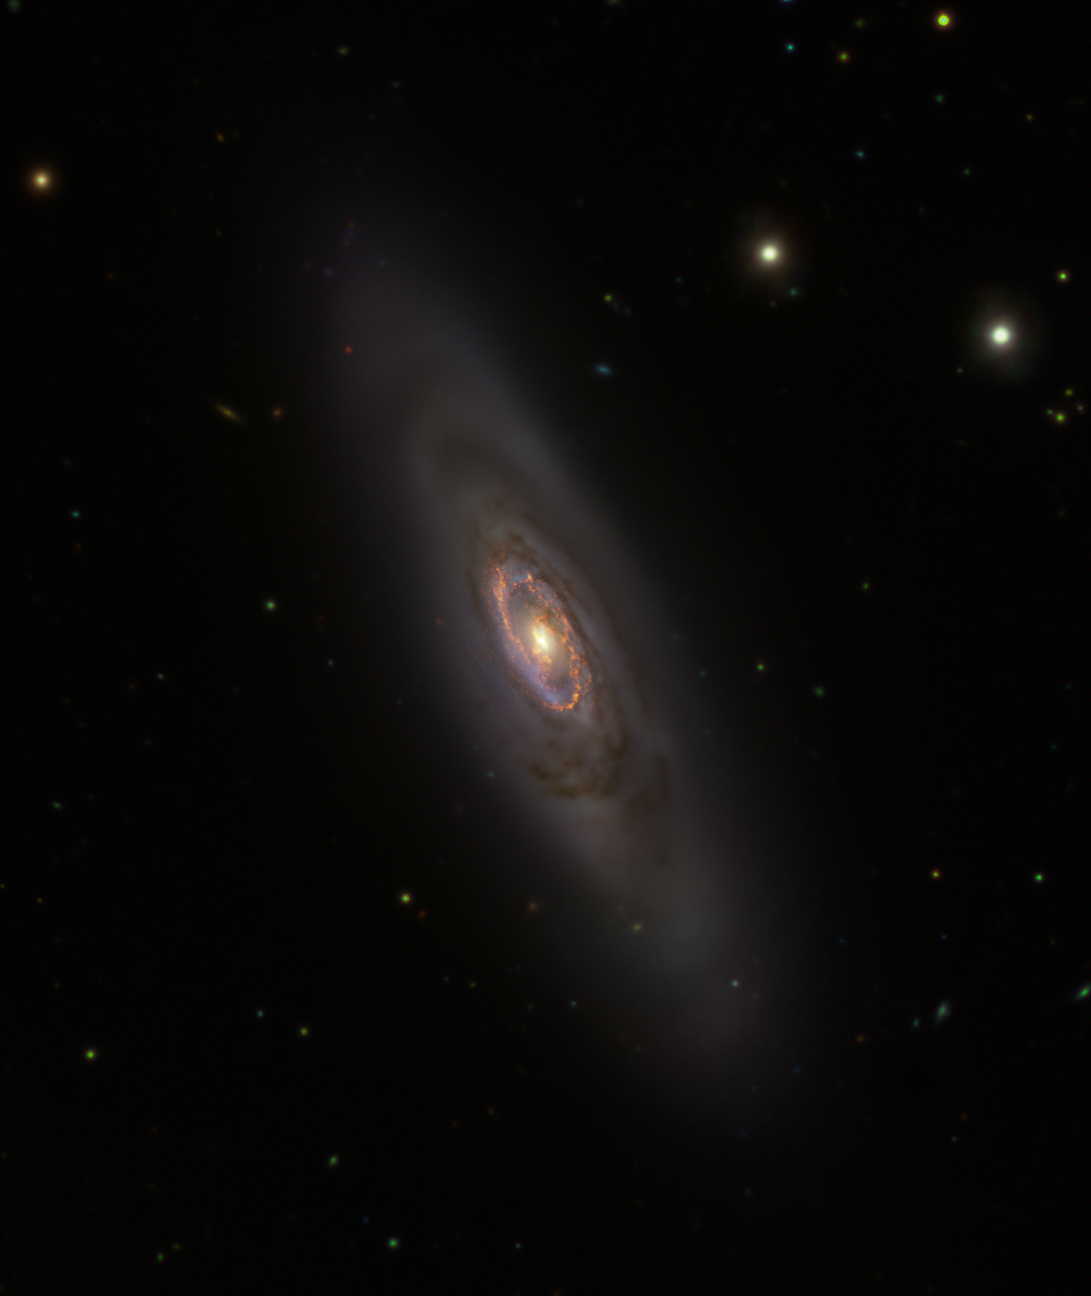

The NGC 1386 galaxy as seen by the VLT Survey Telescope and ALMA

This image shows the spiral galaxy NGC 1386 observed by the VLT Survey Telescope (VST), hosted at ESO’s Paranal Observatory in Chile, and the Atacama Large Millimetre/Submillimetre Array (ALMA), operated by ESO and its international partners.

The VST image displays the entire galaxy in visible light, showing how stars are distributed within it. While stars in this galaxy are mostly old, the blue ring at the centre is ripe with stellar clusters full of young stars.

The ALMA image, shown in golden colours, marks the location of multiple clouds of gas ready to form new stars.

Credit: ESO/ALMA (ESO/NAOJ/NRAO)/A. Prieto et al./Fornax Deep Survey